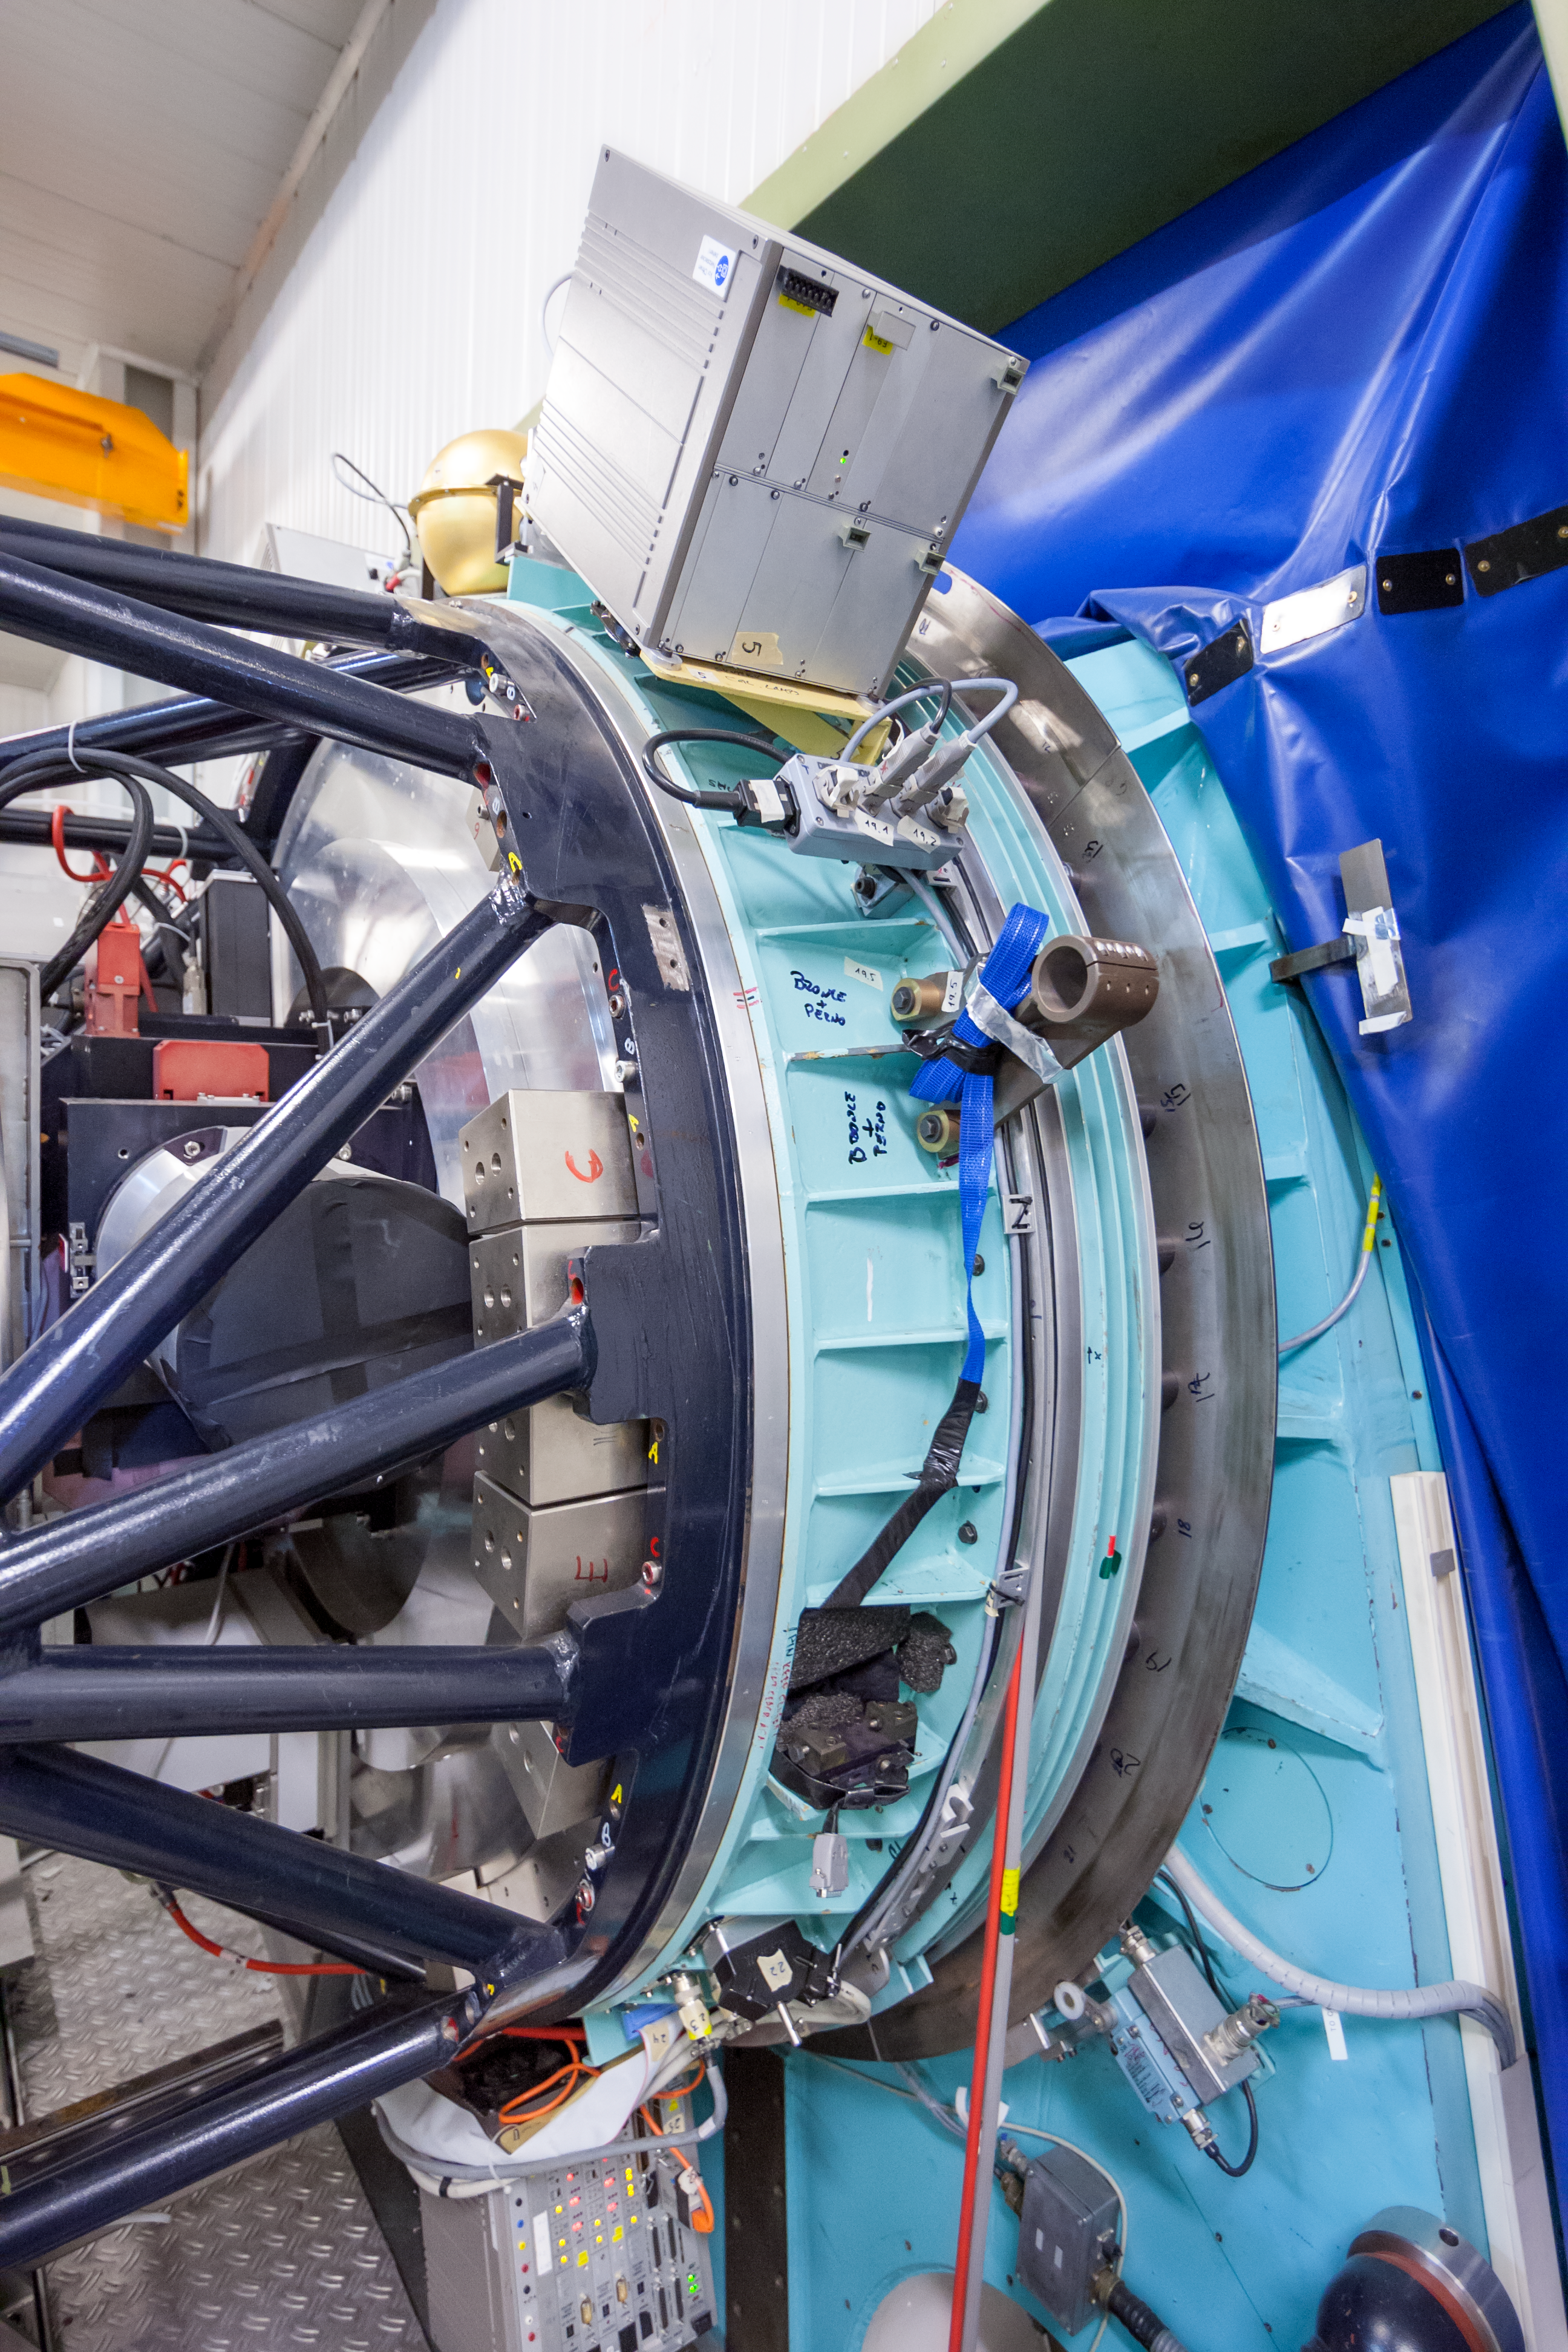

Side view of SUSI2

The SUperb Seeing Instrument (SUSI2) was installed on the 3.5-metre New Technology Telescope (NTT) at ESO’s La Silla Observatory. SUSI2 was installed on the Nasmyth A focus in December 1997 and was commissioned in February 1998. It was decommissioned in 2008.

Credit: ESO